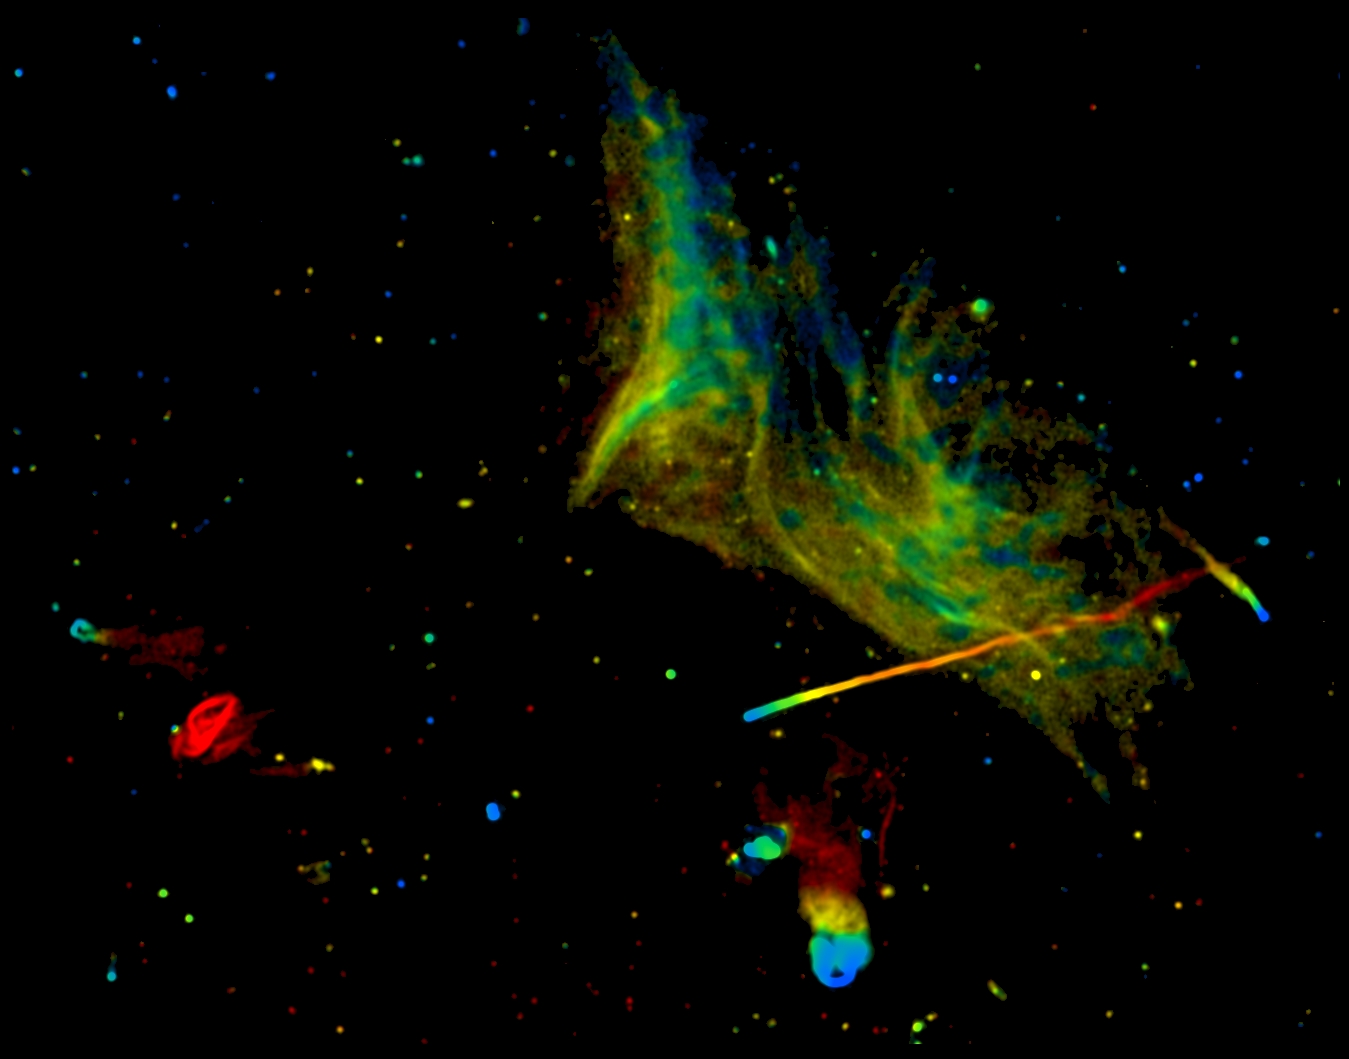

Abell 2256

Abell 2256, in a "true color" radio image made with the VLA

Credit: Owen et al., NRAO/AUI/NSF